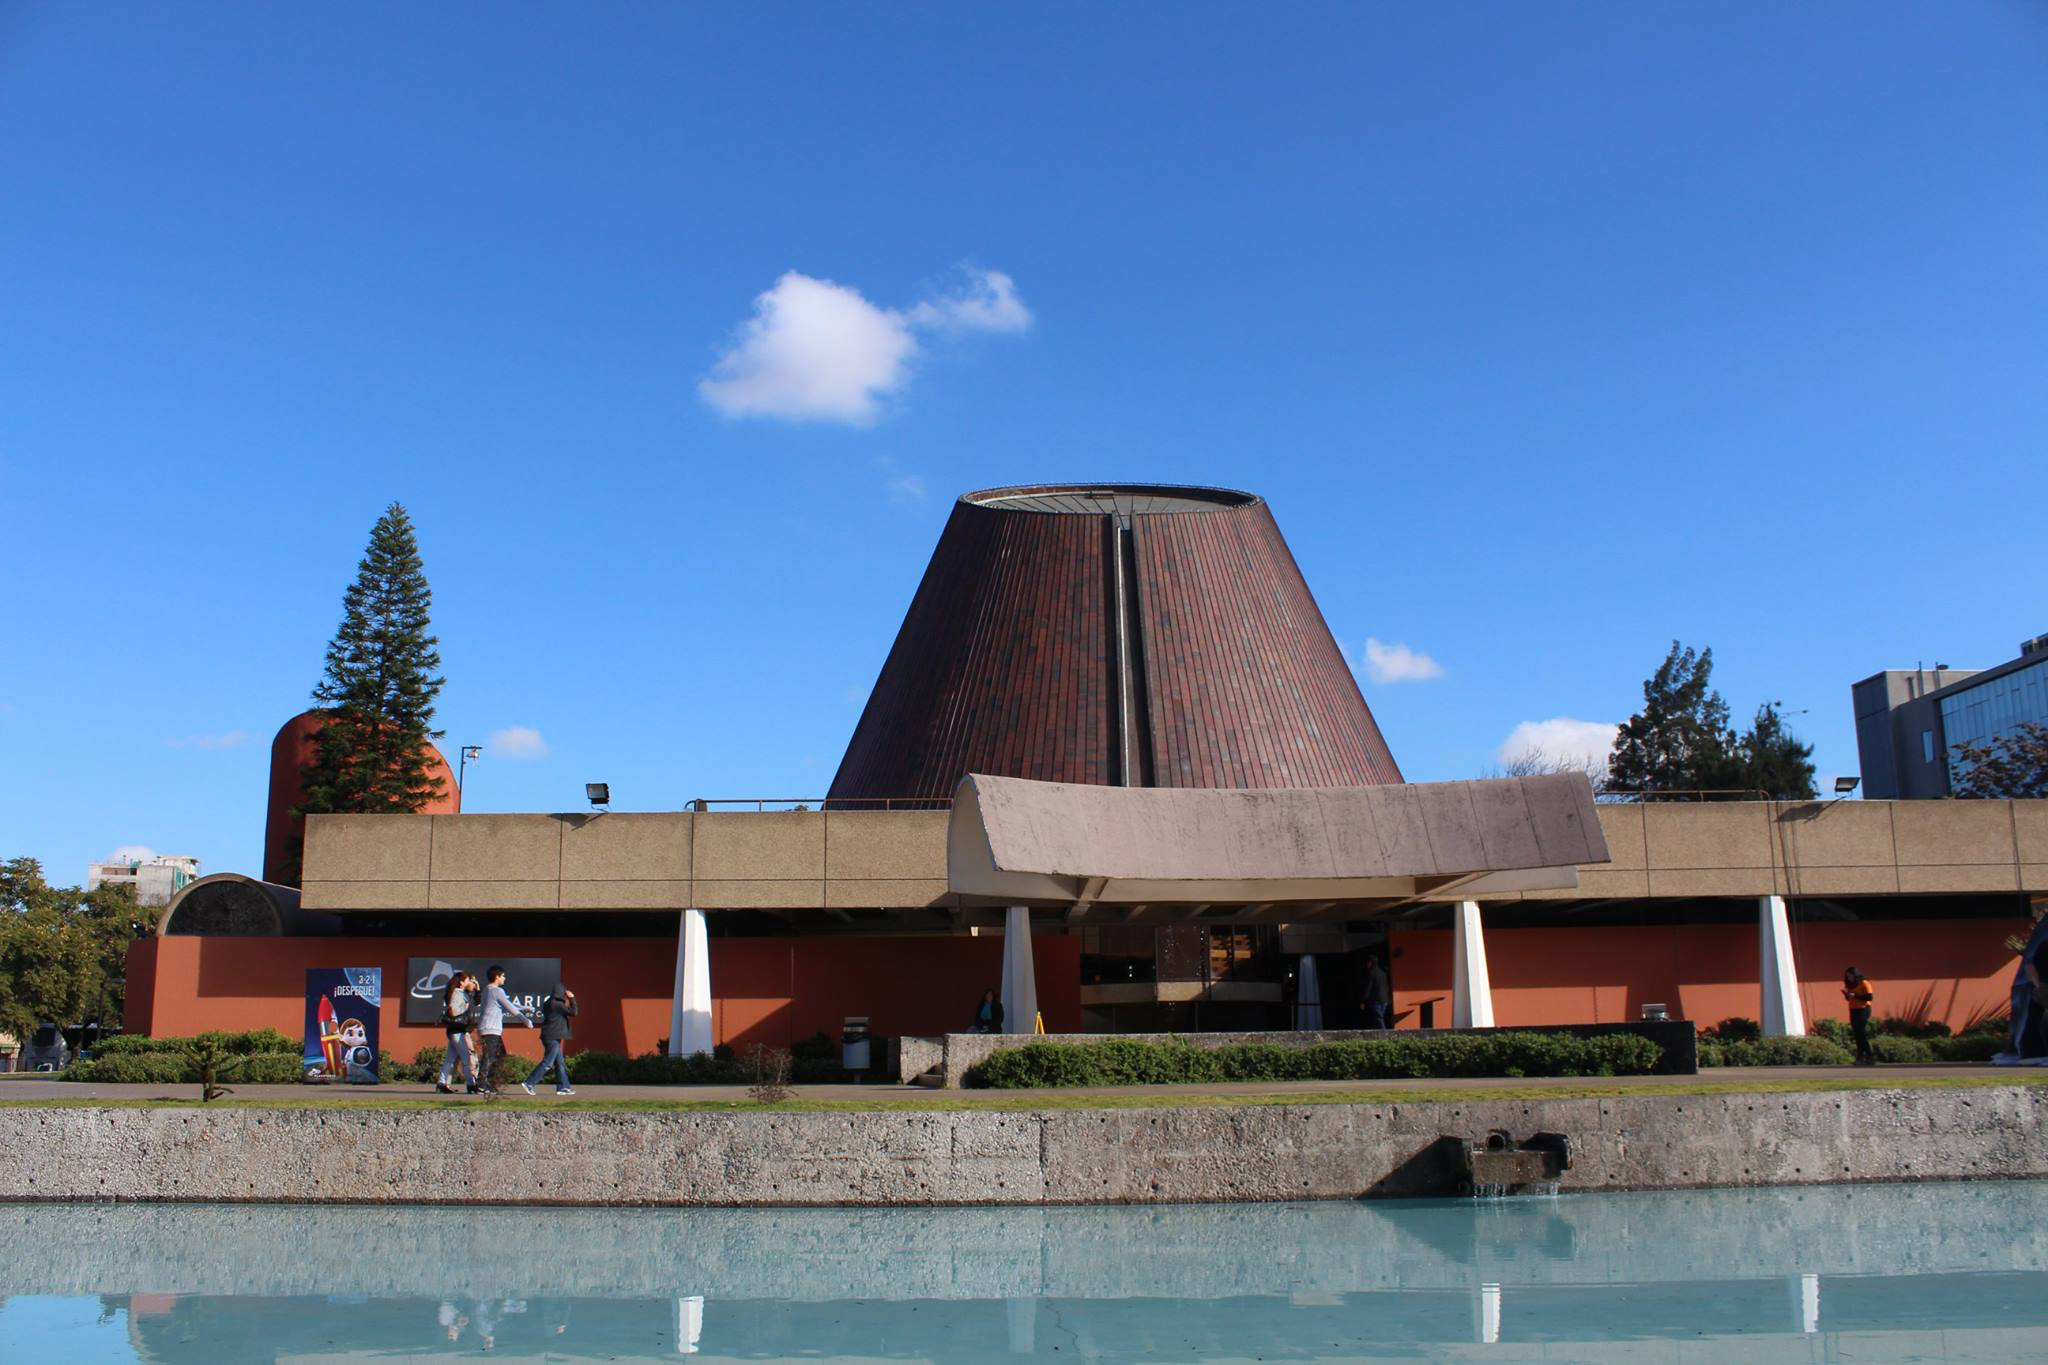

Planetario de Santiago

Credit: Planetario Chile/ESO